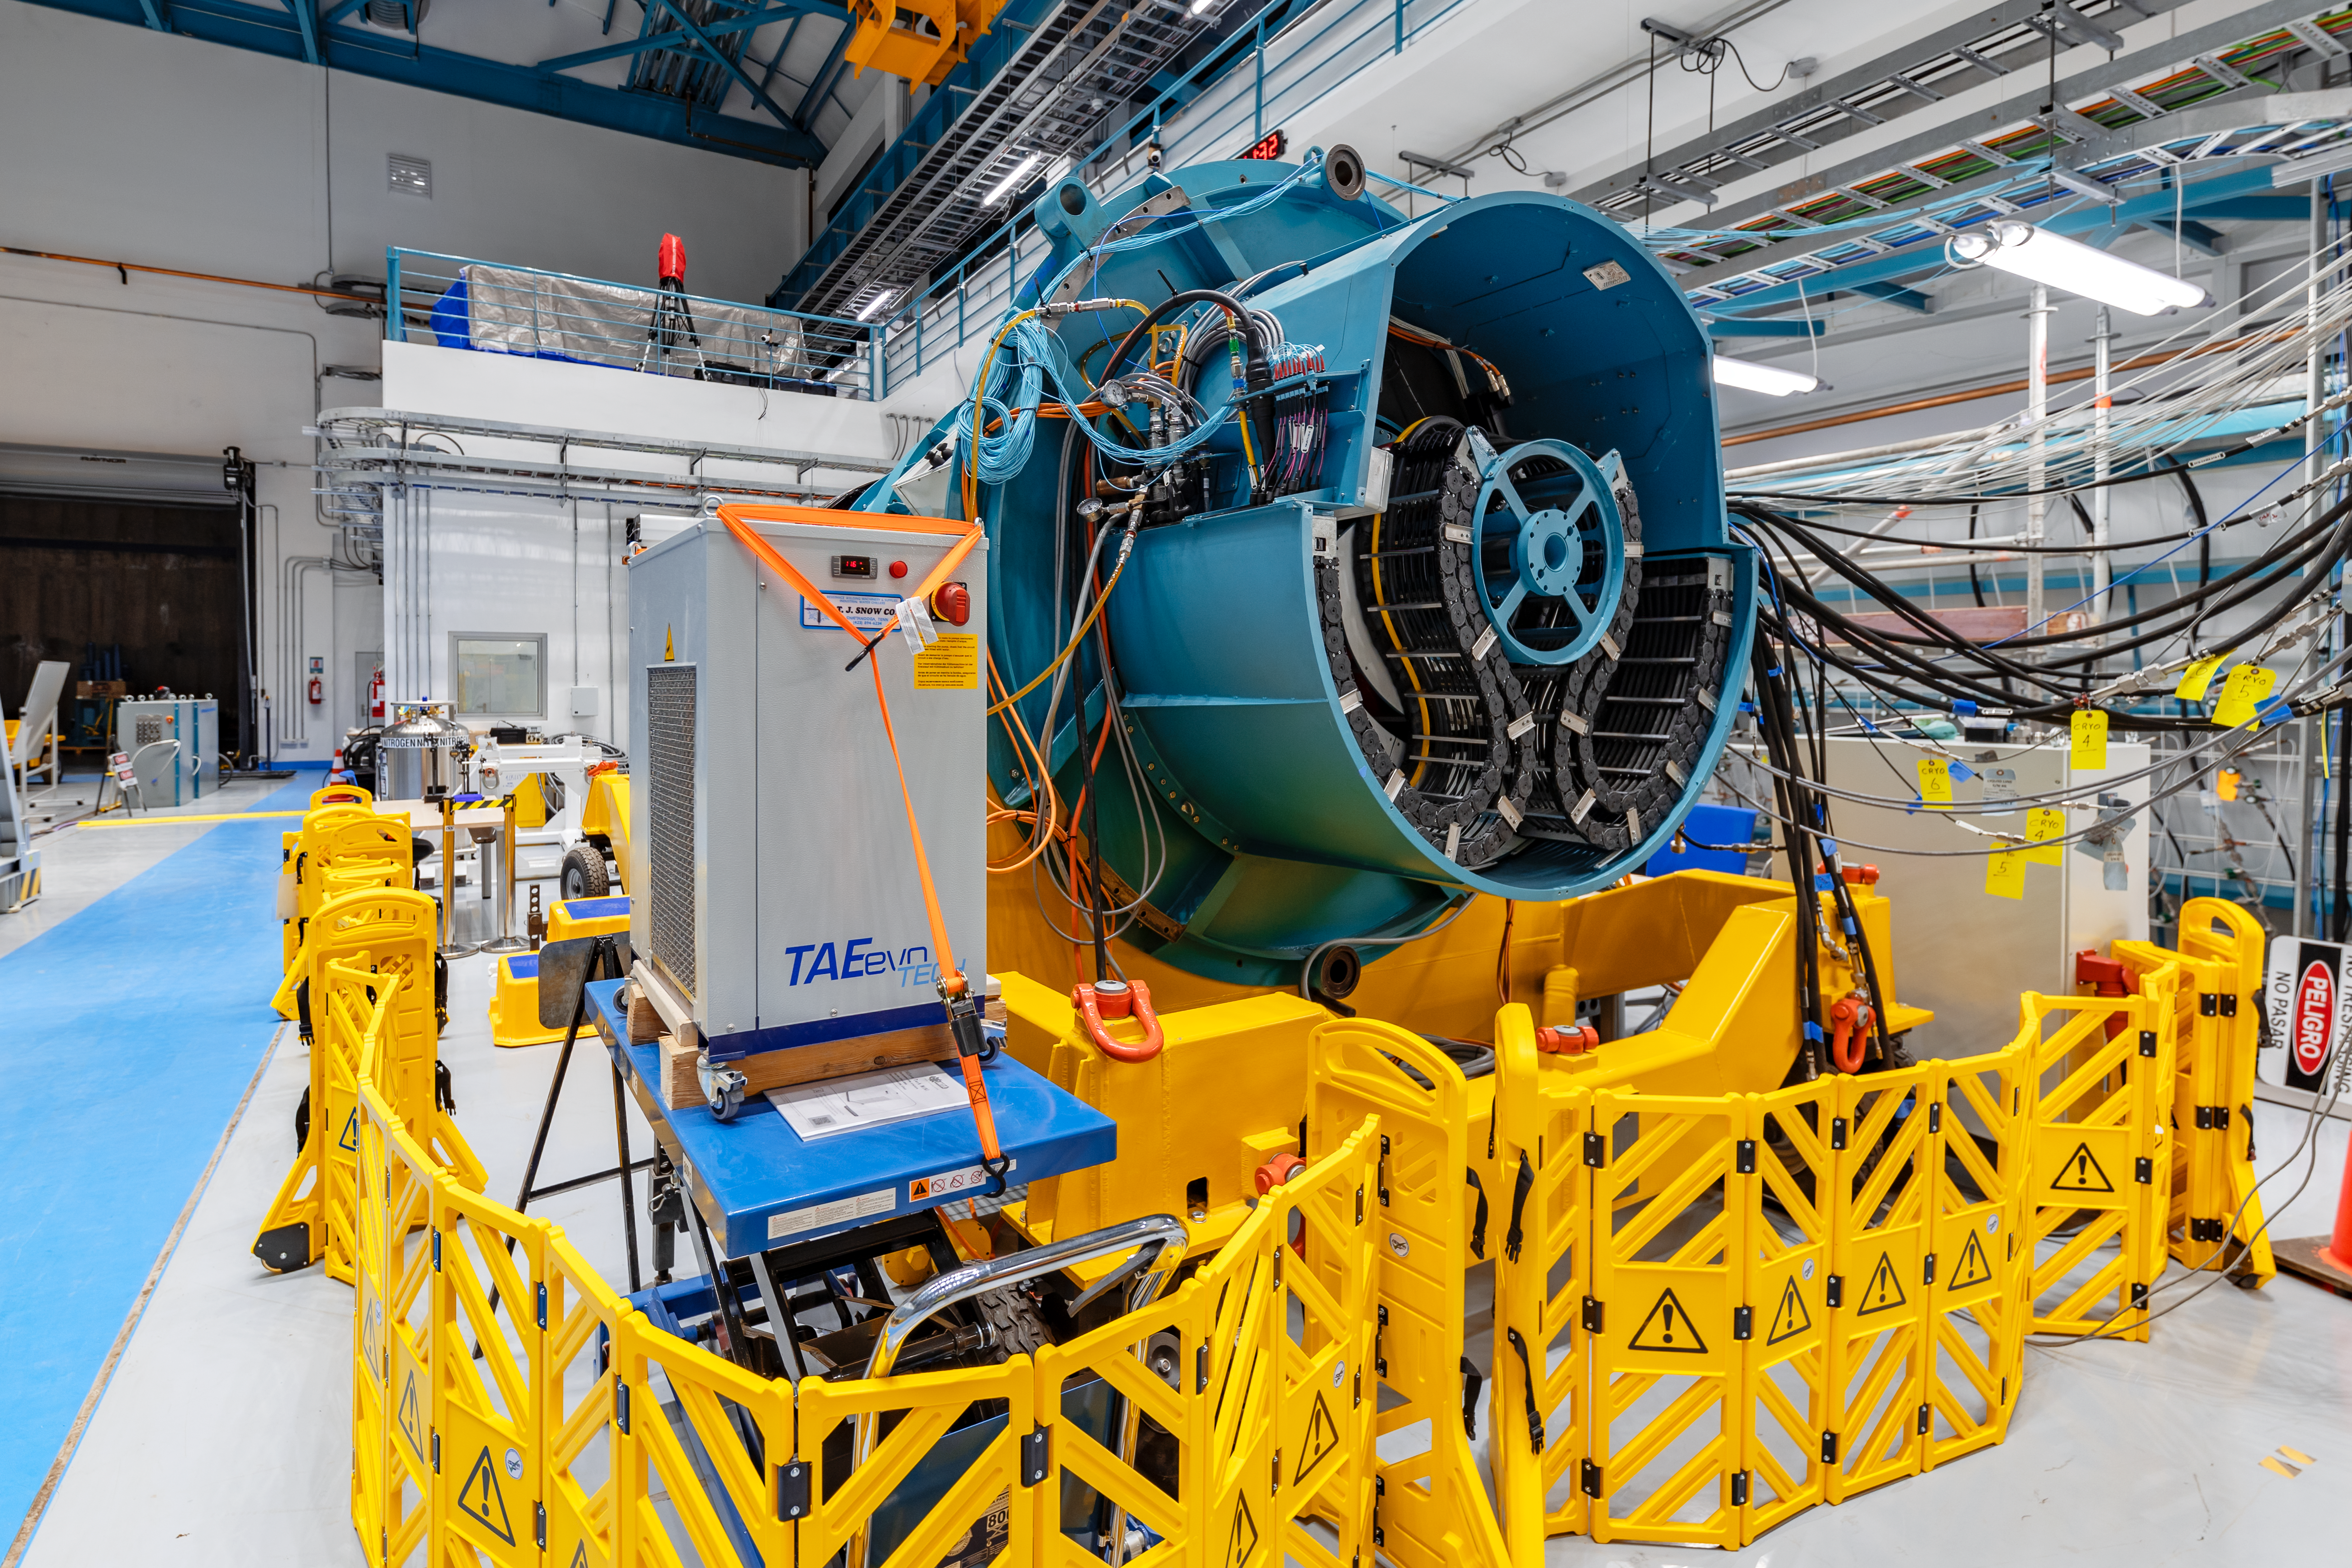

Rubin Observatory LSST Camera

The Rubin Observatory LSST Camera is the largest digital camera ever constructed. At about 5.5 ft (1.65 m) by 9.8 ft (3 m), it's roughly the size of a small car and weighs almost 6200 lbs (2800 kg). It is a large-aperture, wide-field optical imager capable of viewing light from the near ultraviolet to near infrared (0.3-1 μm) wavelengths. The LSST Camera is designed to provide a 3.5-degree field of view, with its 10 μm pixels capable of 0.2 arcsecond sampling for optimized pixel sensitivity vs pixel resolution.

Credit: NOIRLab/AURA/NSF/ T. Slovinský